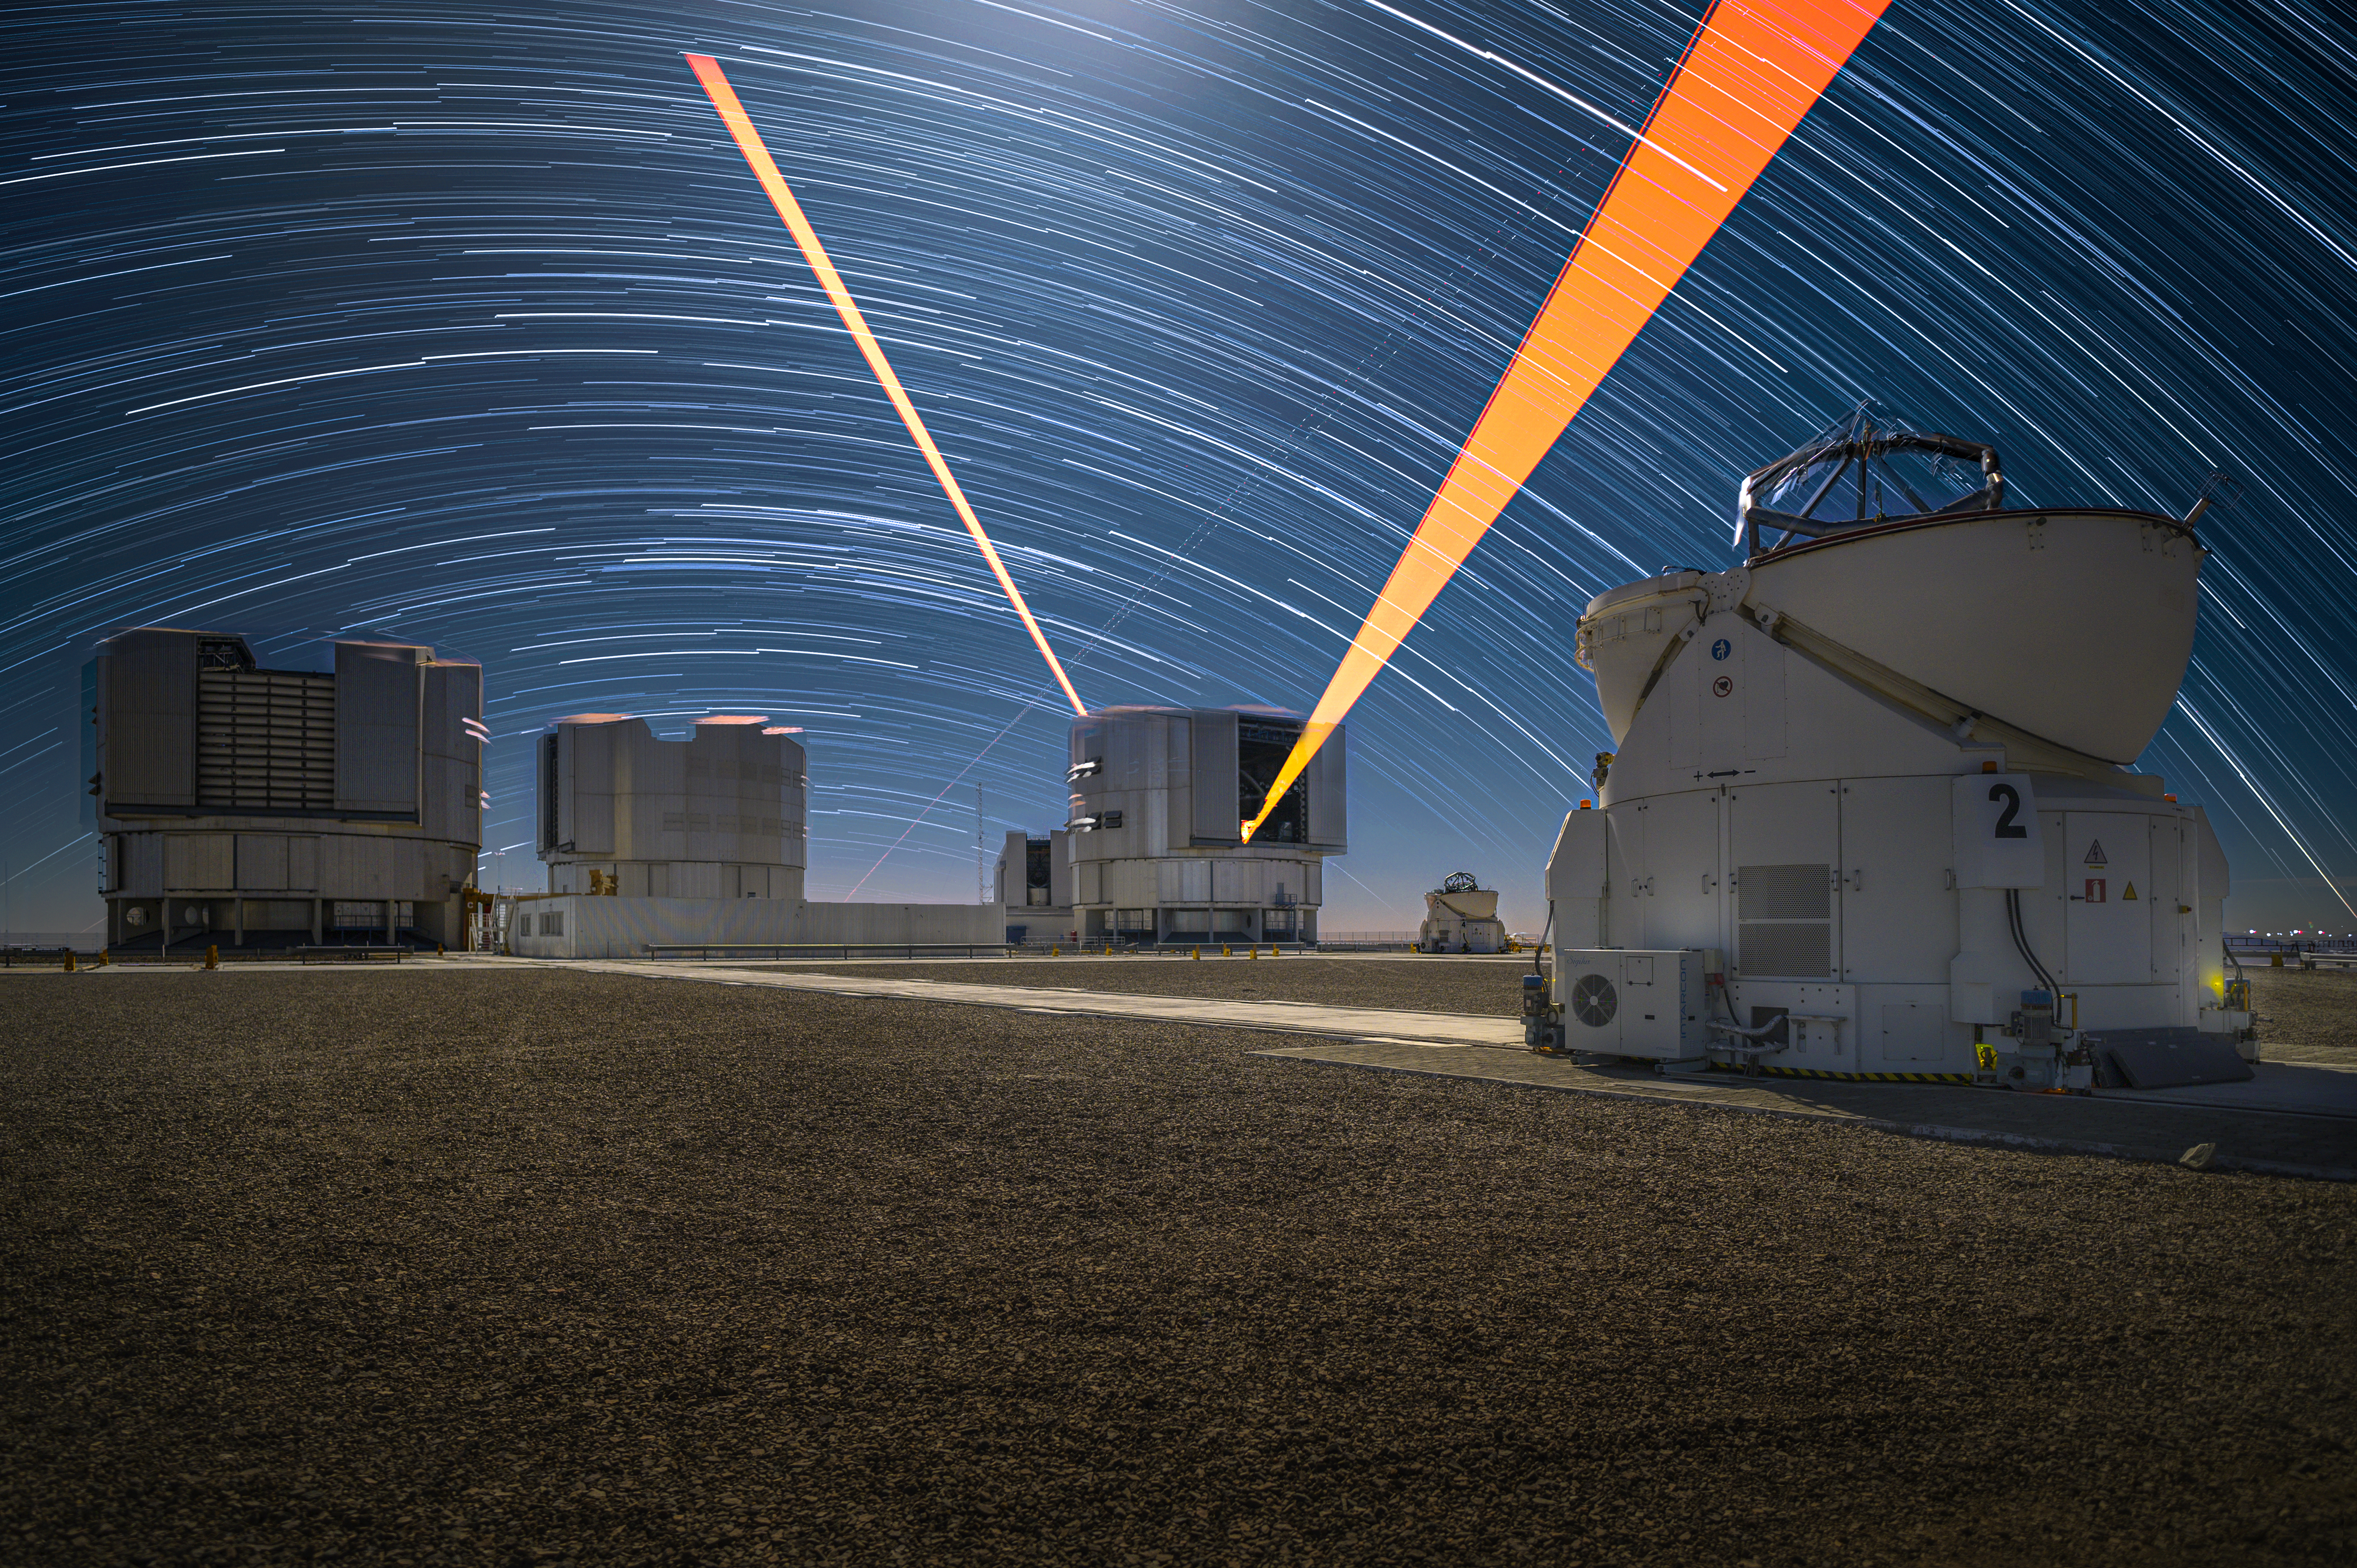

A laser show on Paranal

It’s hard not to get sucked into this Picture of the Week, taken using a long exposure at ESO’s Paranal Observatory in the Chilean Atacama Desert. Above the mountaintop observatory, a spectacular dance is playing out: imaged over several hours, stars appear to make their way in long arcs, called star trails, across the night sky.

Paranal is home to one of the world’s most advanced optical telescopes: ESO’s Very Large Telescope, or VLT. This flagship facility actually consists of four Unit Telescopes and four smaller movable Auxiliary Telescopes, like the one in the foreground on the right.

But what are those mysterious beams of orange light erupting from one of the Unit Telescopes? Well, they’re for making stars, kind of. The Four Laser Guide Star Facility propagates laser beams[1] into the sky, making sodium atoms in the upper atmosphere glow like artificial stars. Each laser delivers 22 watts of power — about 4000 times the maximum allowed for a laser pointer — in a beam that’s about 30 centimetres in diameter. This remarkable display doesn’t just look pretty: the twinkling of these artificial stars is measured in real time and used by the adaptive optics system to correct for the blurring caused by the Earth’s atmosphere so that the telescope can create sharp images.

Note

[1] The beams in this image are pointing in opposite directions because this is a long exposure taken over several hours, during which the telescope moved to observe different targets in the sky.

Credit: ESO/A. Ghizzi Panizza (www.albertoghizzipanizza.com)